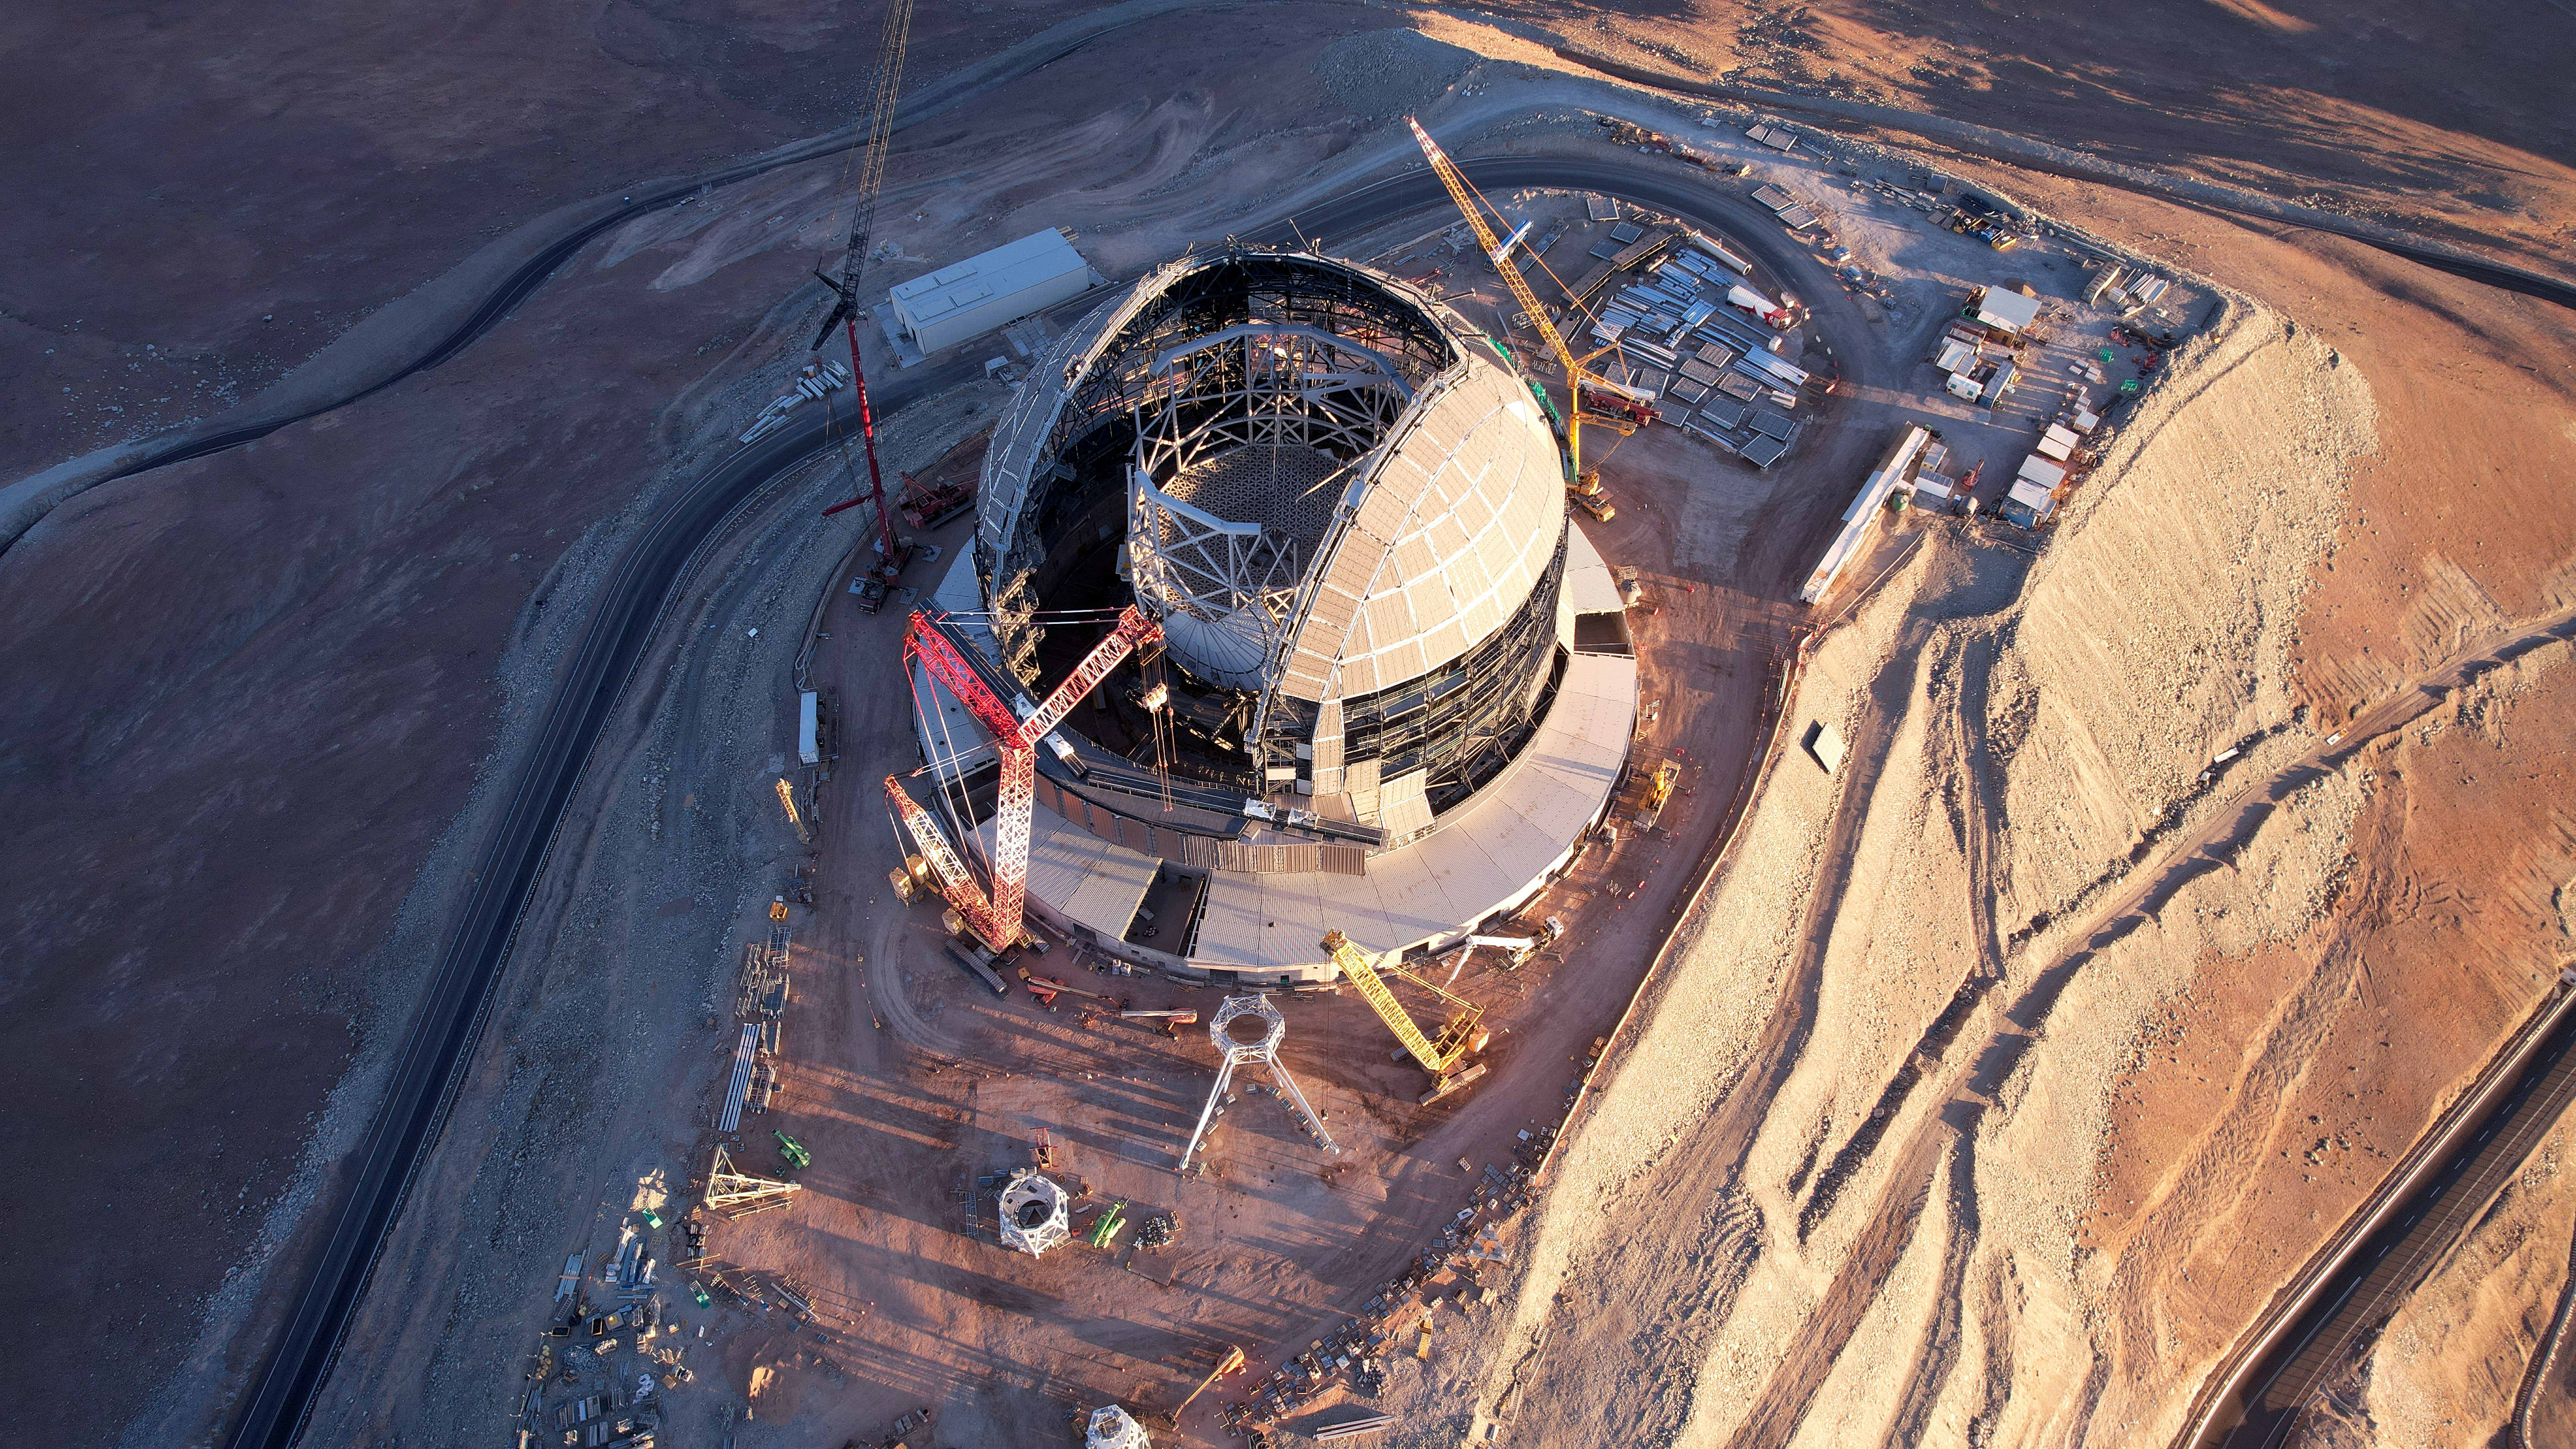

Bird's-eye view of the ELT

ESO's Extremely Large Telescope (ELT) is currently being built on Cerro Armazones in Chile's Atacama desert. This bird's-eye view shows the construction site in November 2024, with the steel frame of the dome being covered, and the altitude structure growing every day. The latter will host the telescope optics, including the ELT’s five mirrors.

Credit: ESO/G. Vecchia